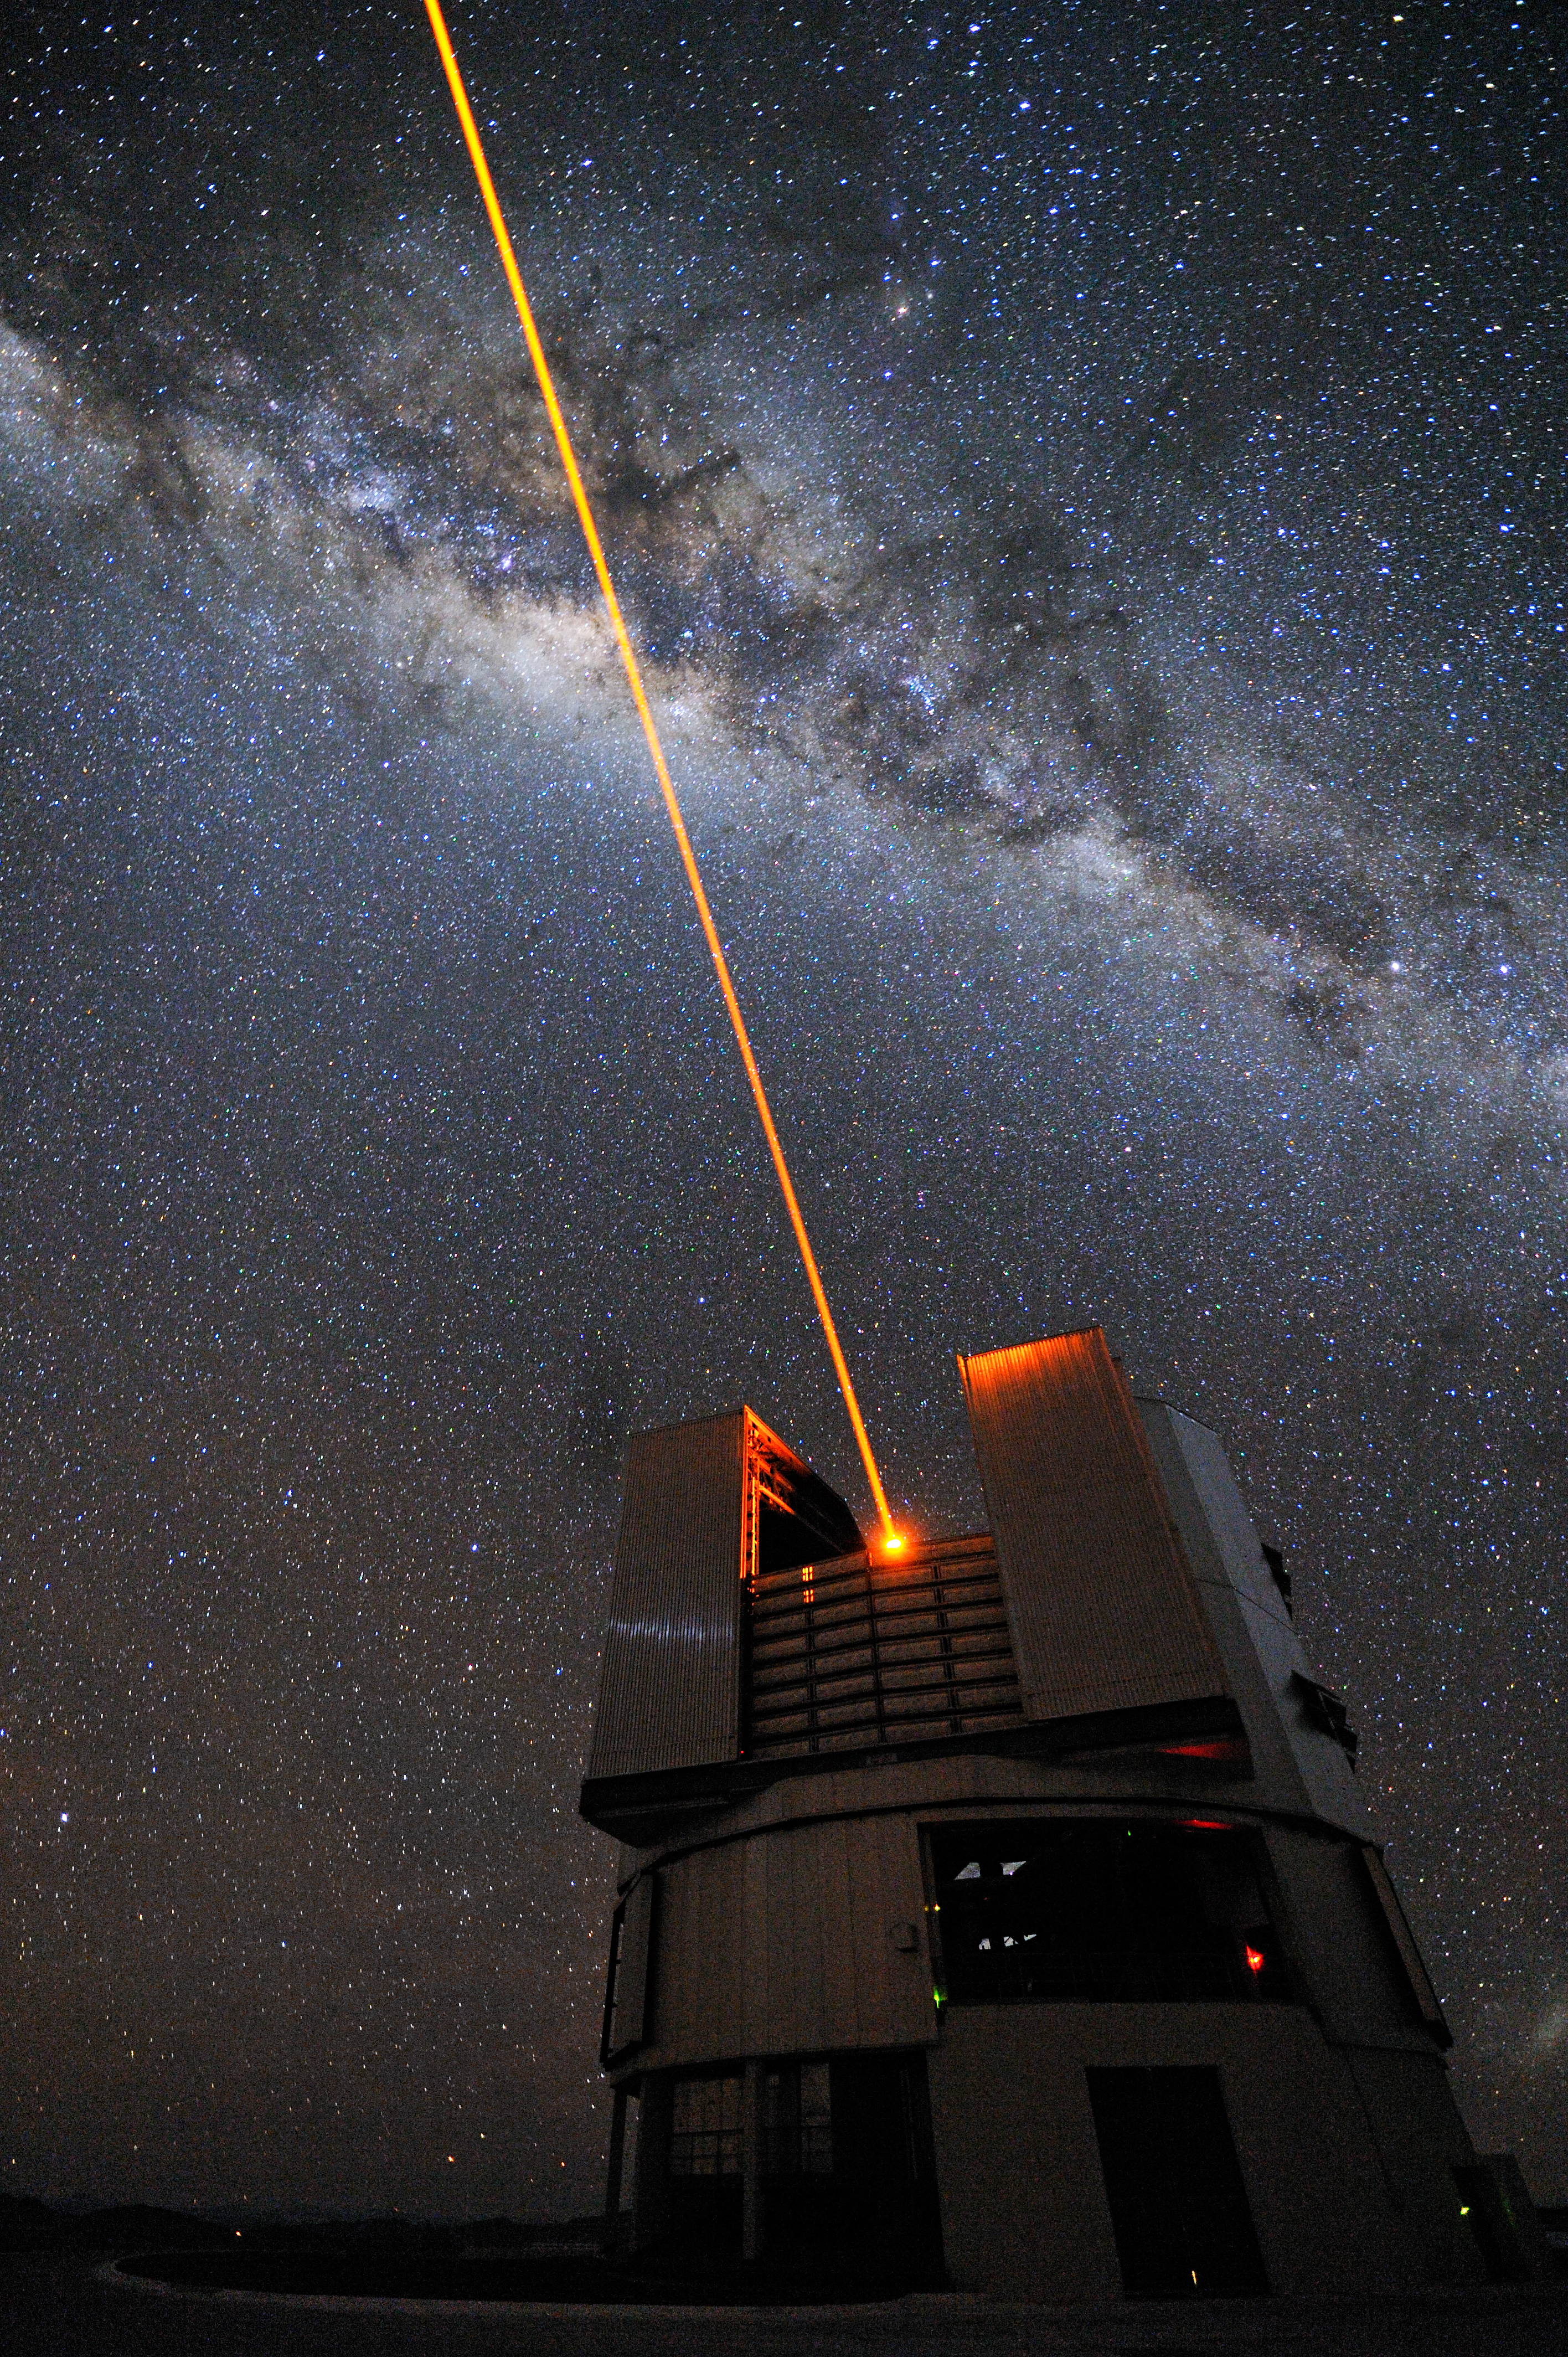

Launching a star

A powerful laser beam is launched from the VLT´s 8.2-metre Yepun Telescope and excites sodium atoms high in the Earth´s mesosphere, creating an artificial star at 90 km altitude. The Laser Guide Star (LGS) is part of the VLT´s adaptive optics system, which allows astronomers to correct images and spectra for the blurring effect of the atmosphere. Across the upper part of the image is the Milky Way, our own galaxy, seen in the sky perfectly edge-on. The yellowish bulge crossed by prominent dark lanes is the central part of our home galaxy. The dark lanes are huge clouds of interstellar dust, opaque to visible light. The ancient Andean civilizations saw in these dark nebulae their constellations, with the shapes of common animals, such as the lama, here visible on the right. The ESO´s Very Large Telescope is composed of four 8.2-metre Unit Telescopes (UTs, where Yepun is UT4) plus four 1.8-metre movable Auxiliary Telescopes (ATs).

Credit: G. Hüdepohl/ESO (www.atacamaphoto.com)